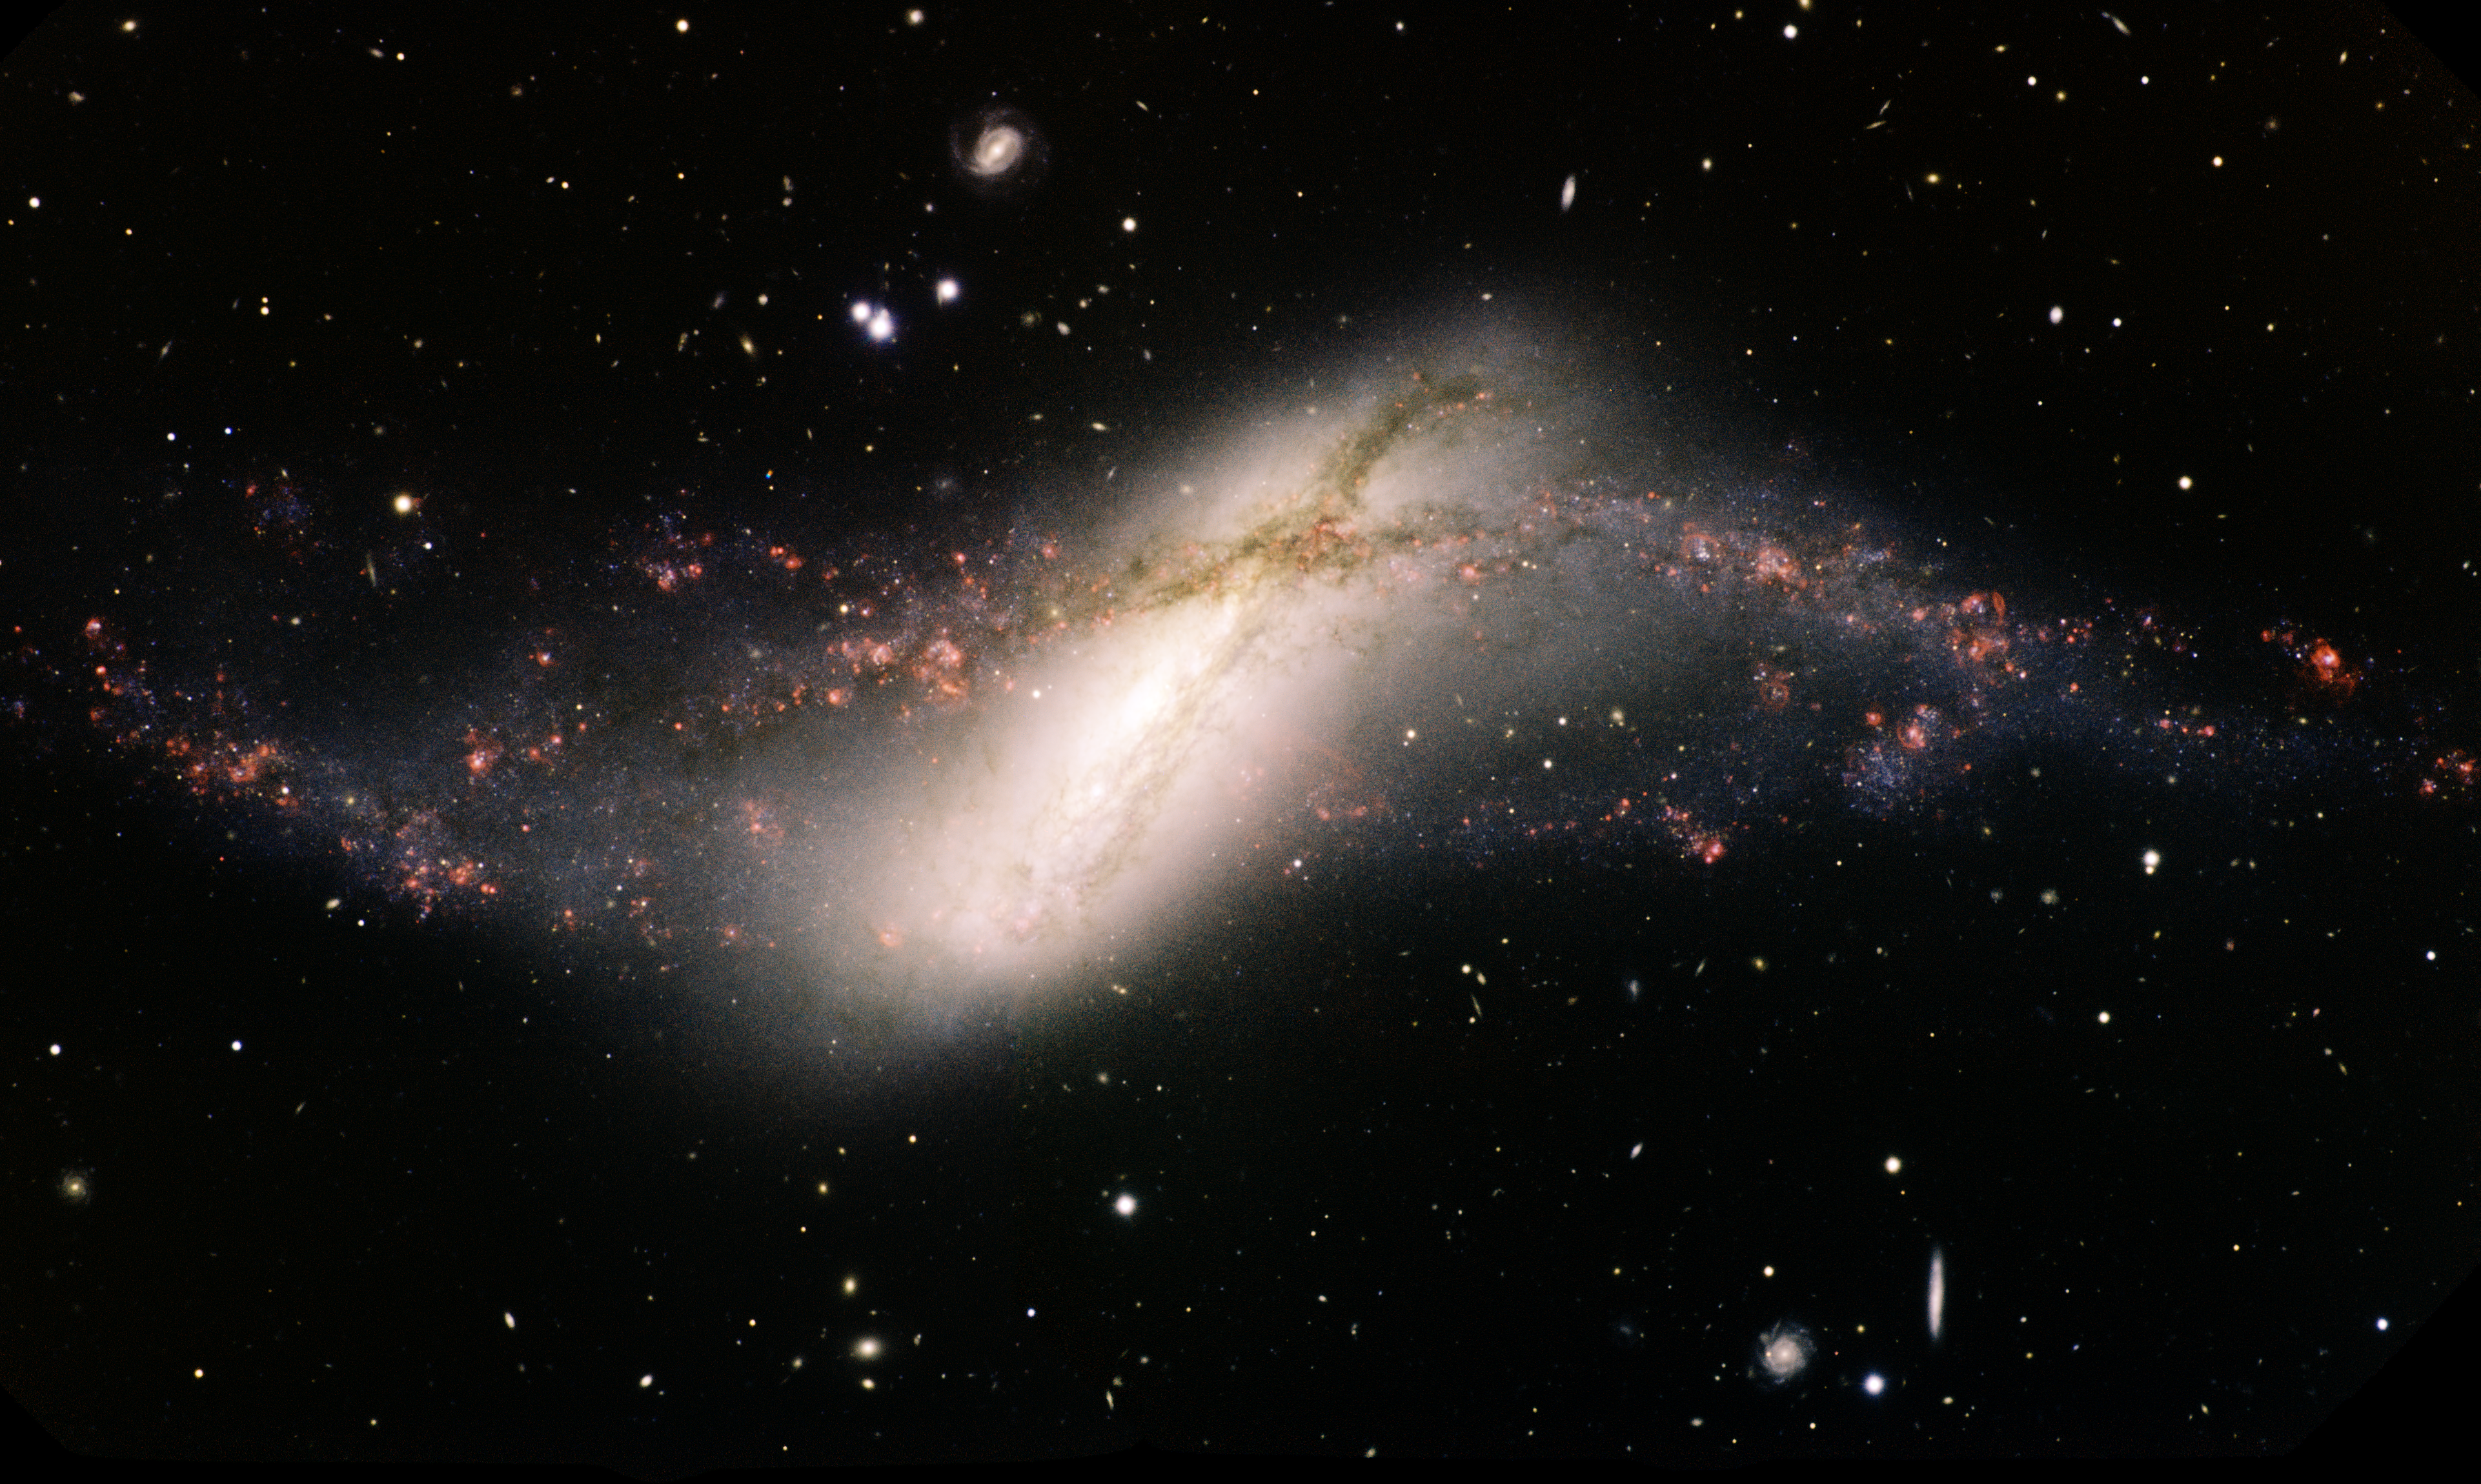

NGC 660

"This Gemini North telescope image captures the “bloody” aftermath of one galaxy piercing the heart of another. All the action appears in a single frame, with the stunning polar-ring galaxy NGC 660 as the focus of attention. NGC 660 spans some 40,000 light years across and lies about 40 million light years distant in the direction of the constellation of Pisces. It has an unusually high gas content and resolves into hundreds of objects, a considerable fraction of which are blue and red supergiant stars. The ring’s youngest detected stars formed only about seven million years ago, indicating a long and ongoing process of formation. As NGC 660’s ring is not truly polar, but inclined ~45˚ from the plane of the disk, it most likely formed by a previous interaction with a gas-rich galaxy about a billion years ago. That event would have stripped the interloper of its gas, directed it into NGC 660’s core, and triggered a furious burst of star formation. When the resulting short-lived, massive stars exploded shortly thereafter as supernovae, they would have generated shock waves that triggered more star formation, and so on, even to this day. " This image of the ring galaxy NGC 660, obtained with the Gemini Multi-Object Spectrograph on the Fredrick C. Gillett Gemini North telescope was obtained in August of 2012. The image is made from three images taken through g, r, i, and hydrogen alpha filters and assigned the colors of blue, green, orange and red respectively in this color composite image. The field of view is 9.3x5.6 arcminutes and it is oriented 8 degrees clockwise from north at right and east up. The total exposure (integration) time is 1,620 seconds for all filters. Color composite produced by Travis Rector, University of Alaska Anchorage.

Credit: International Gemini Observatory/AURA